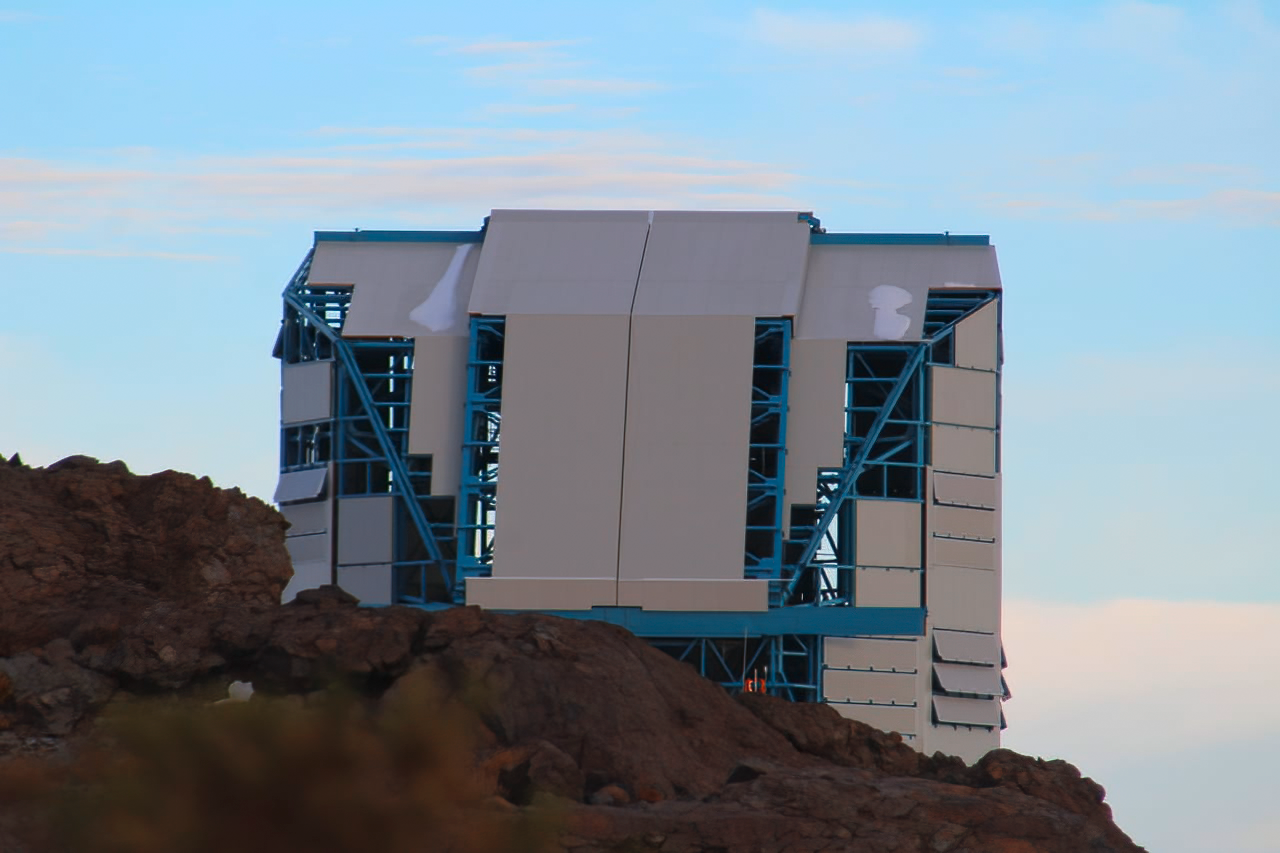

Vera C. Rubin Observatory 22 June 2020

The Vera C. Rubin Observatory 22 June 2020.

Credit: Rubin Observatory/NSF/AURA